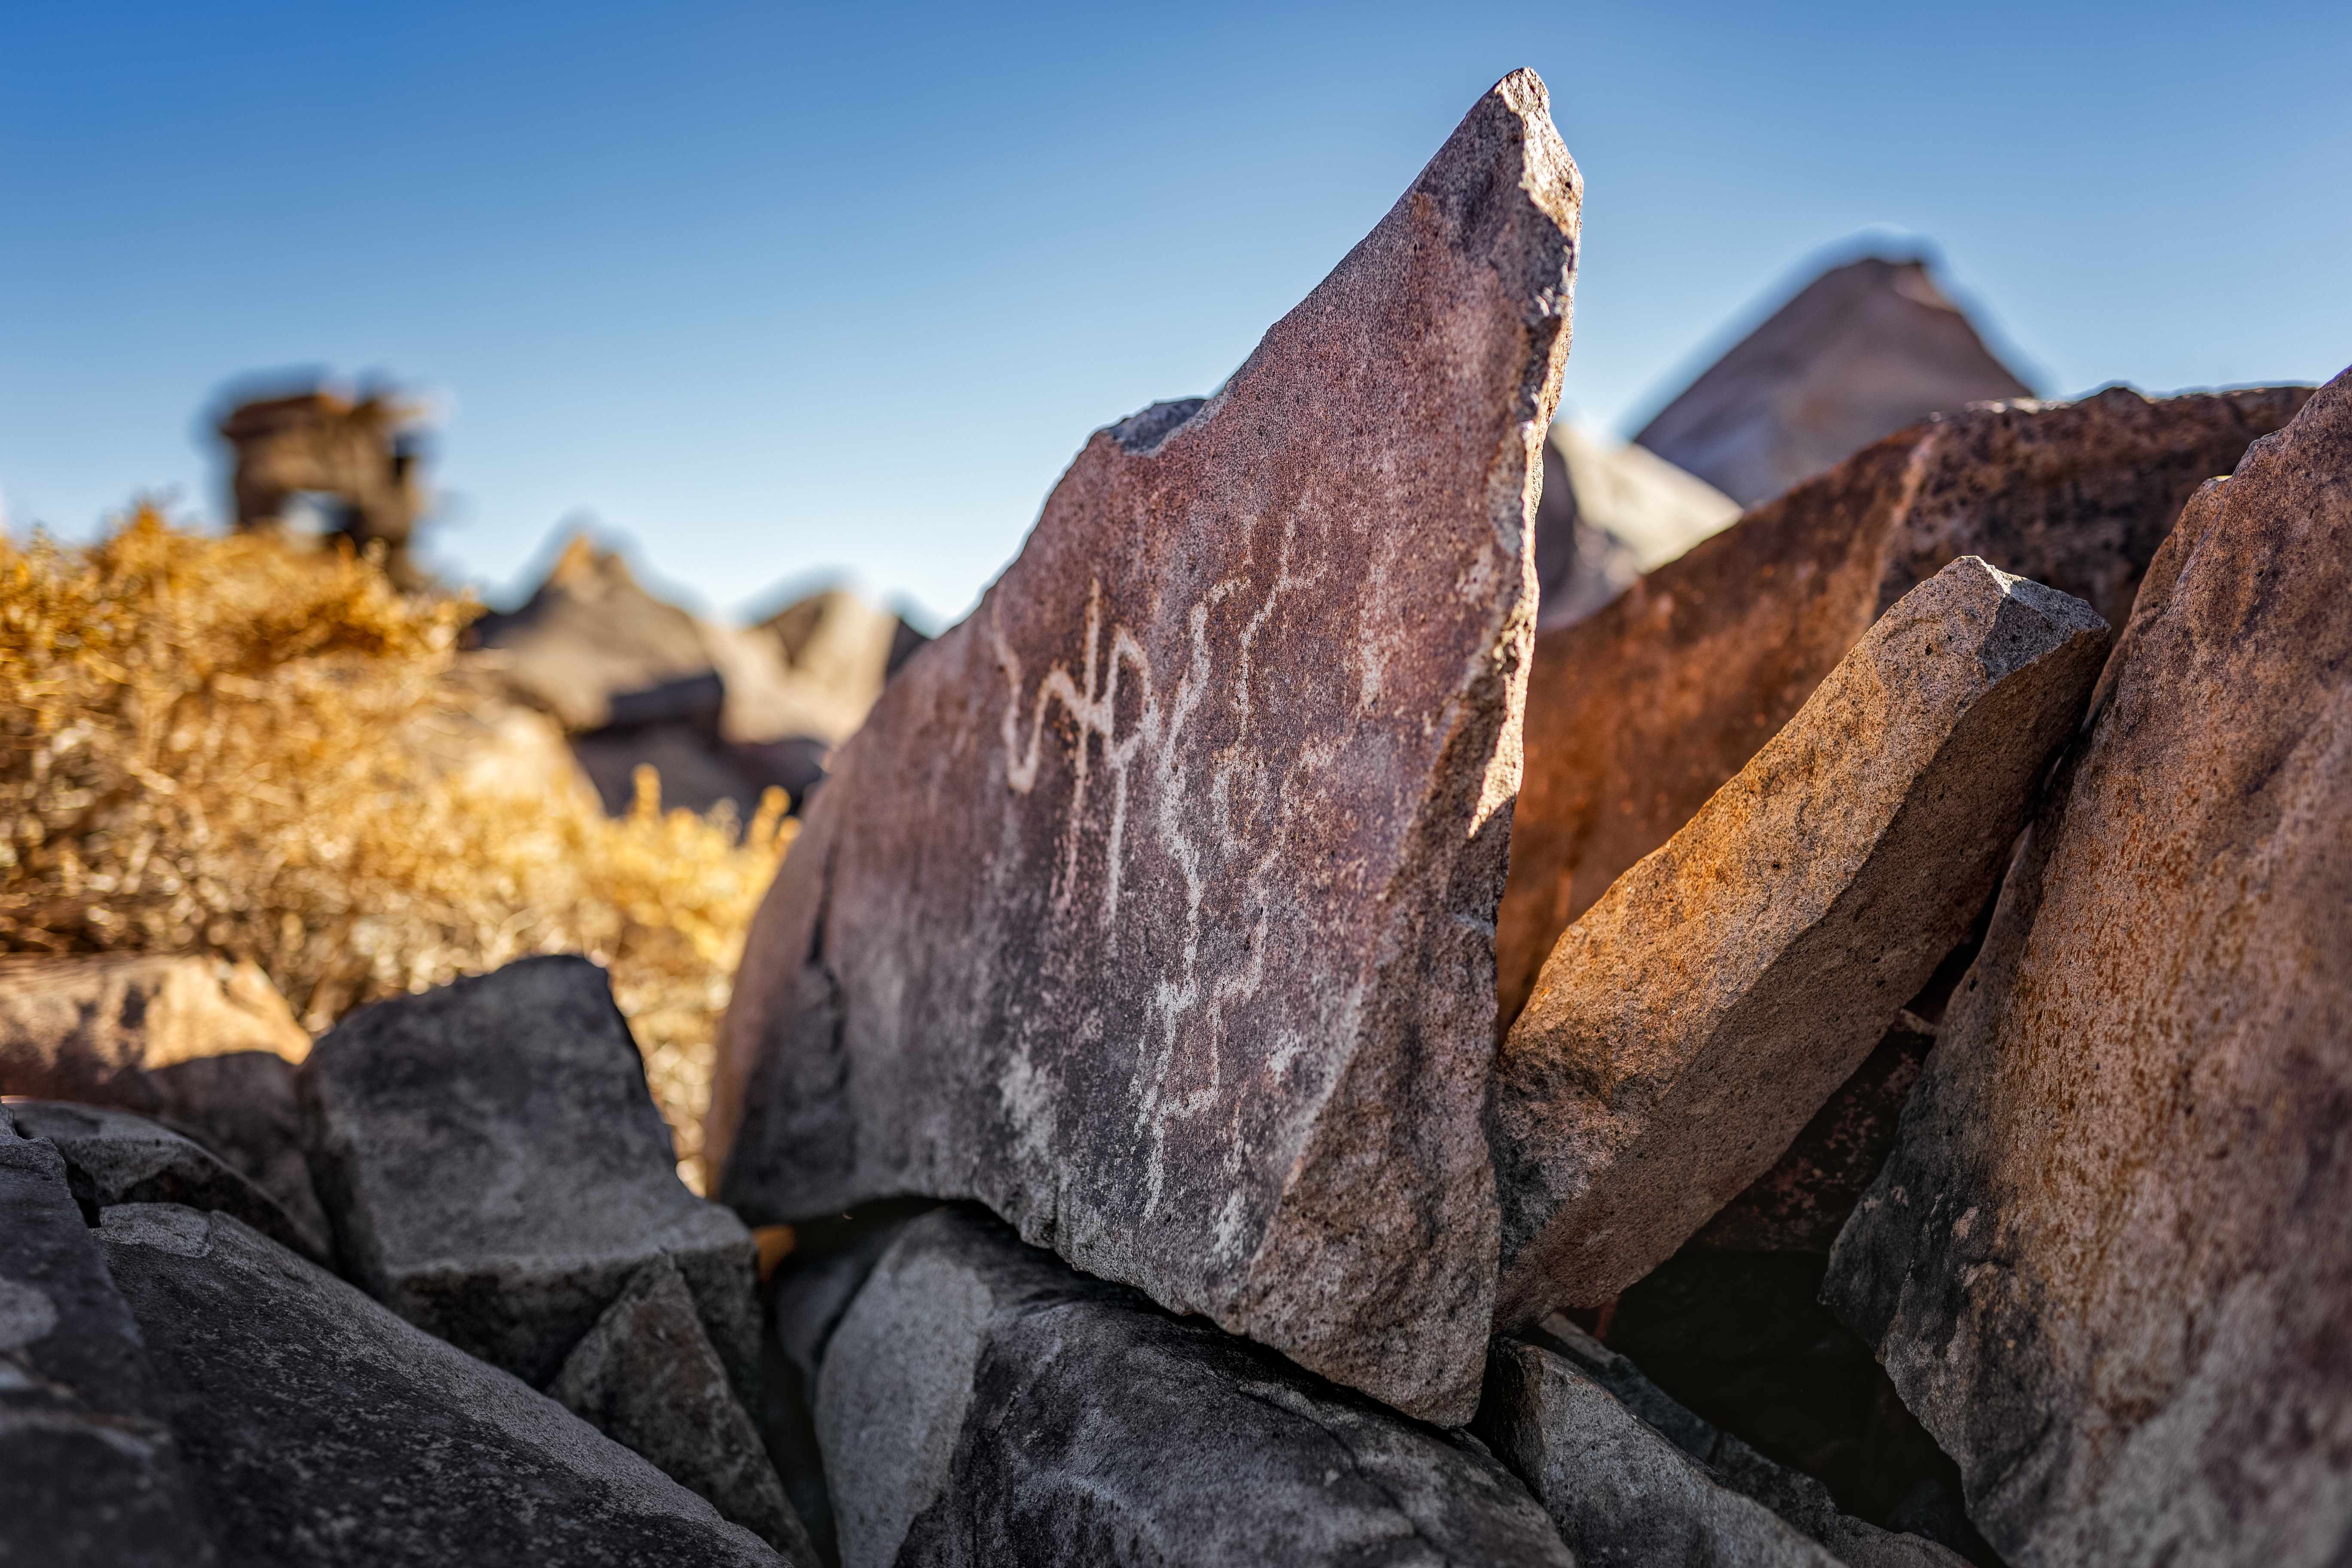

Cerro Pachón Petrogplyphs

Petroglyphs are seen on Cerro Pachón, the home of NSF-DOE Vera C. Rubin Observatory.

Credit: NOIRLab/NSF/AURA/P. Horálek